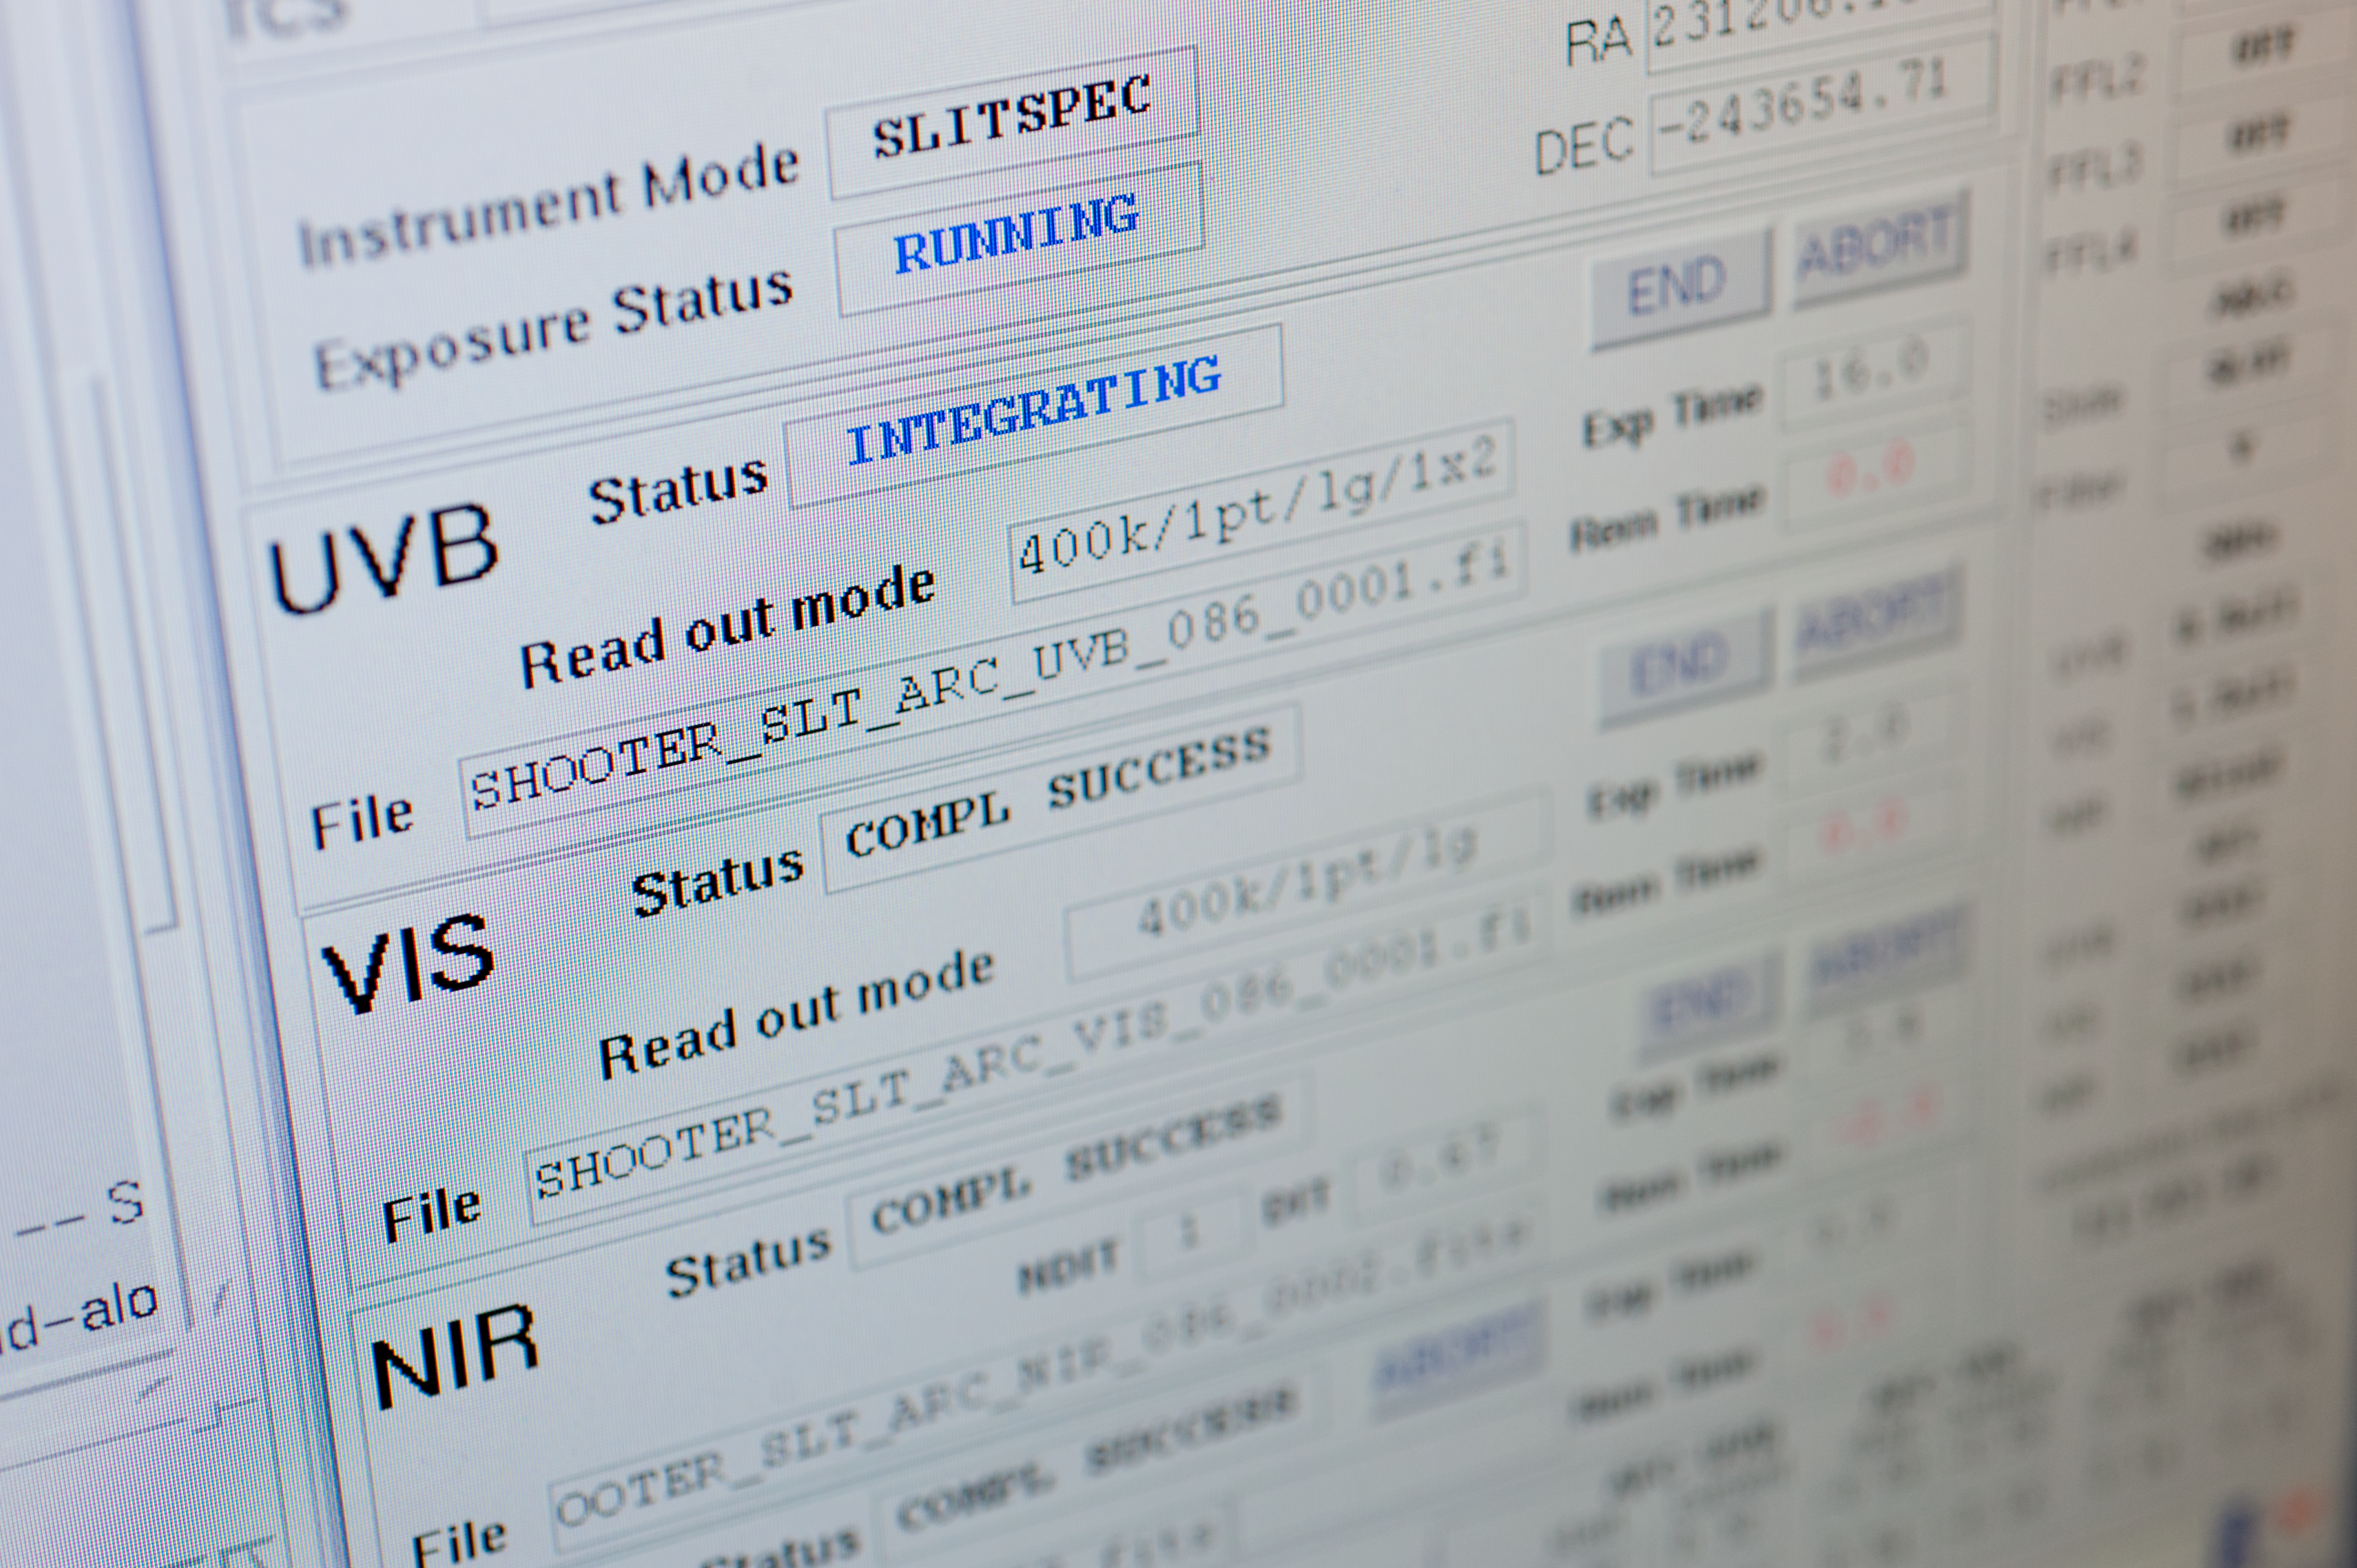

Day time calibrations of the X-Shooter

X-Shooter screen during day time calibrations inside the control room at Paranal.

Credit: ESO/Max Alexander